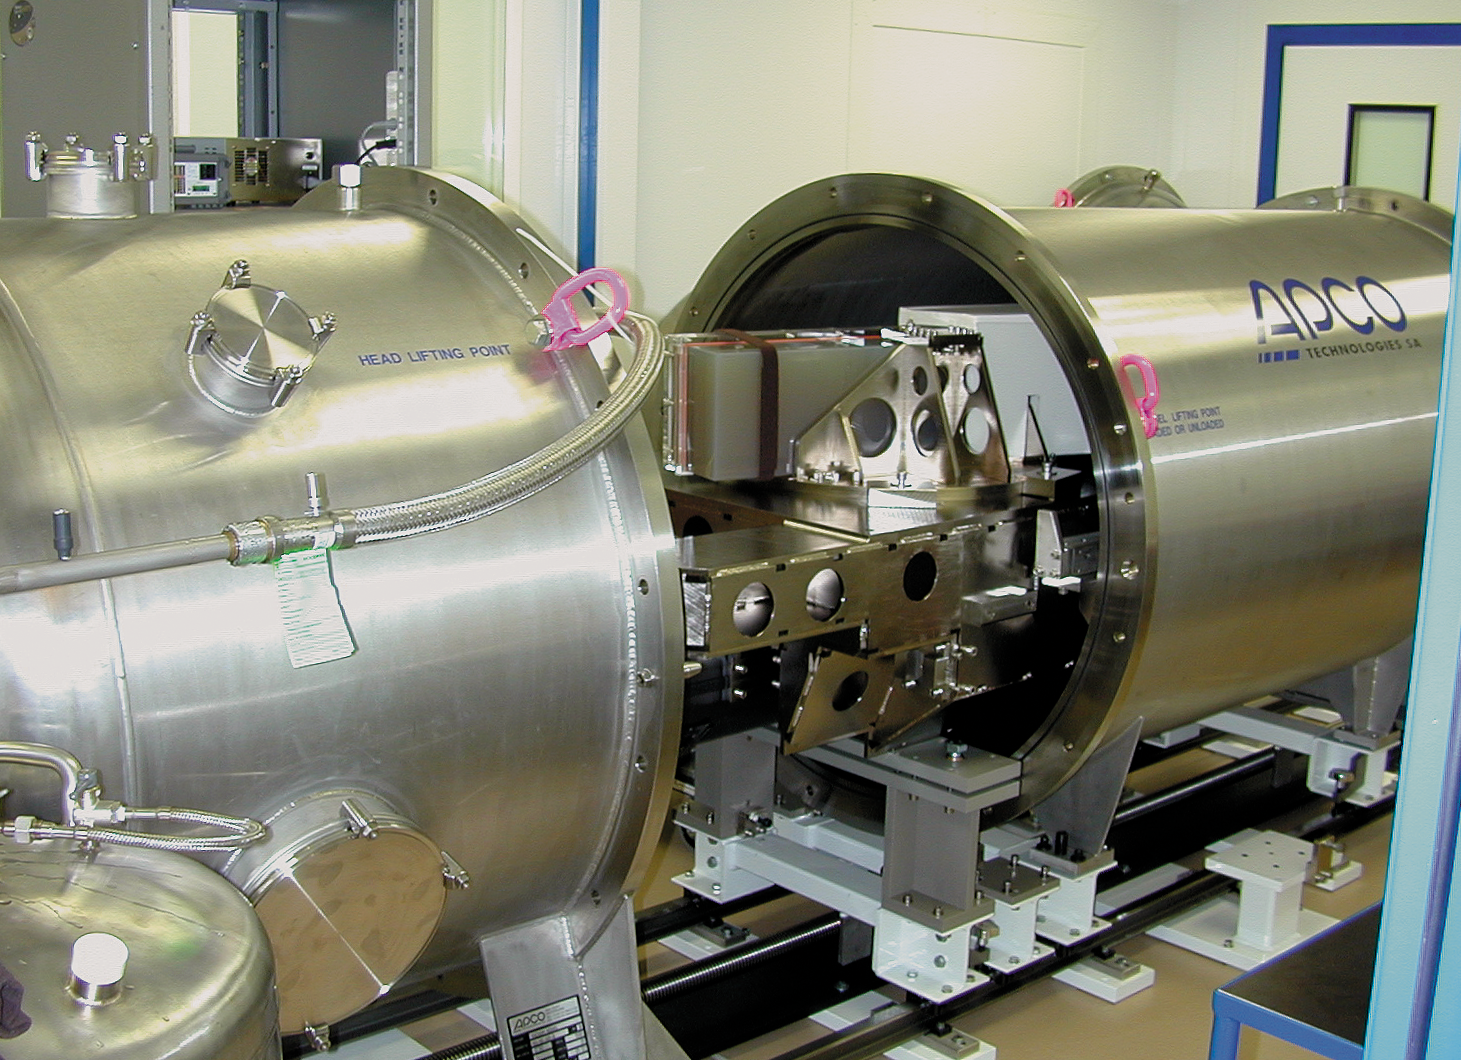

HARPS-geneva1

The HARPS instrument in the labs in Geneva.

Credit: ESO